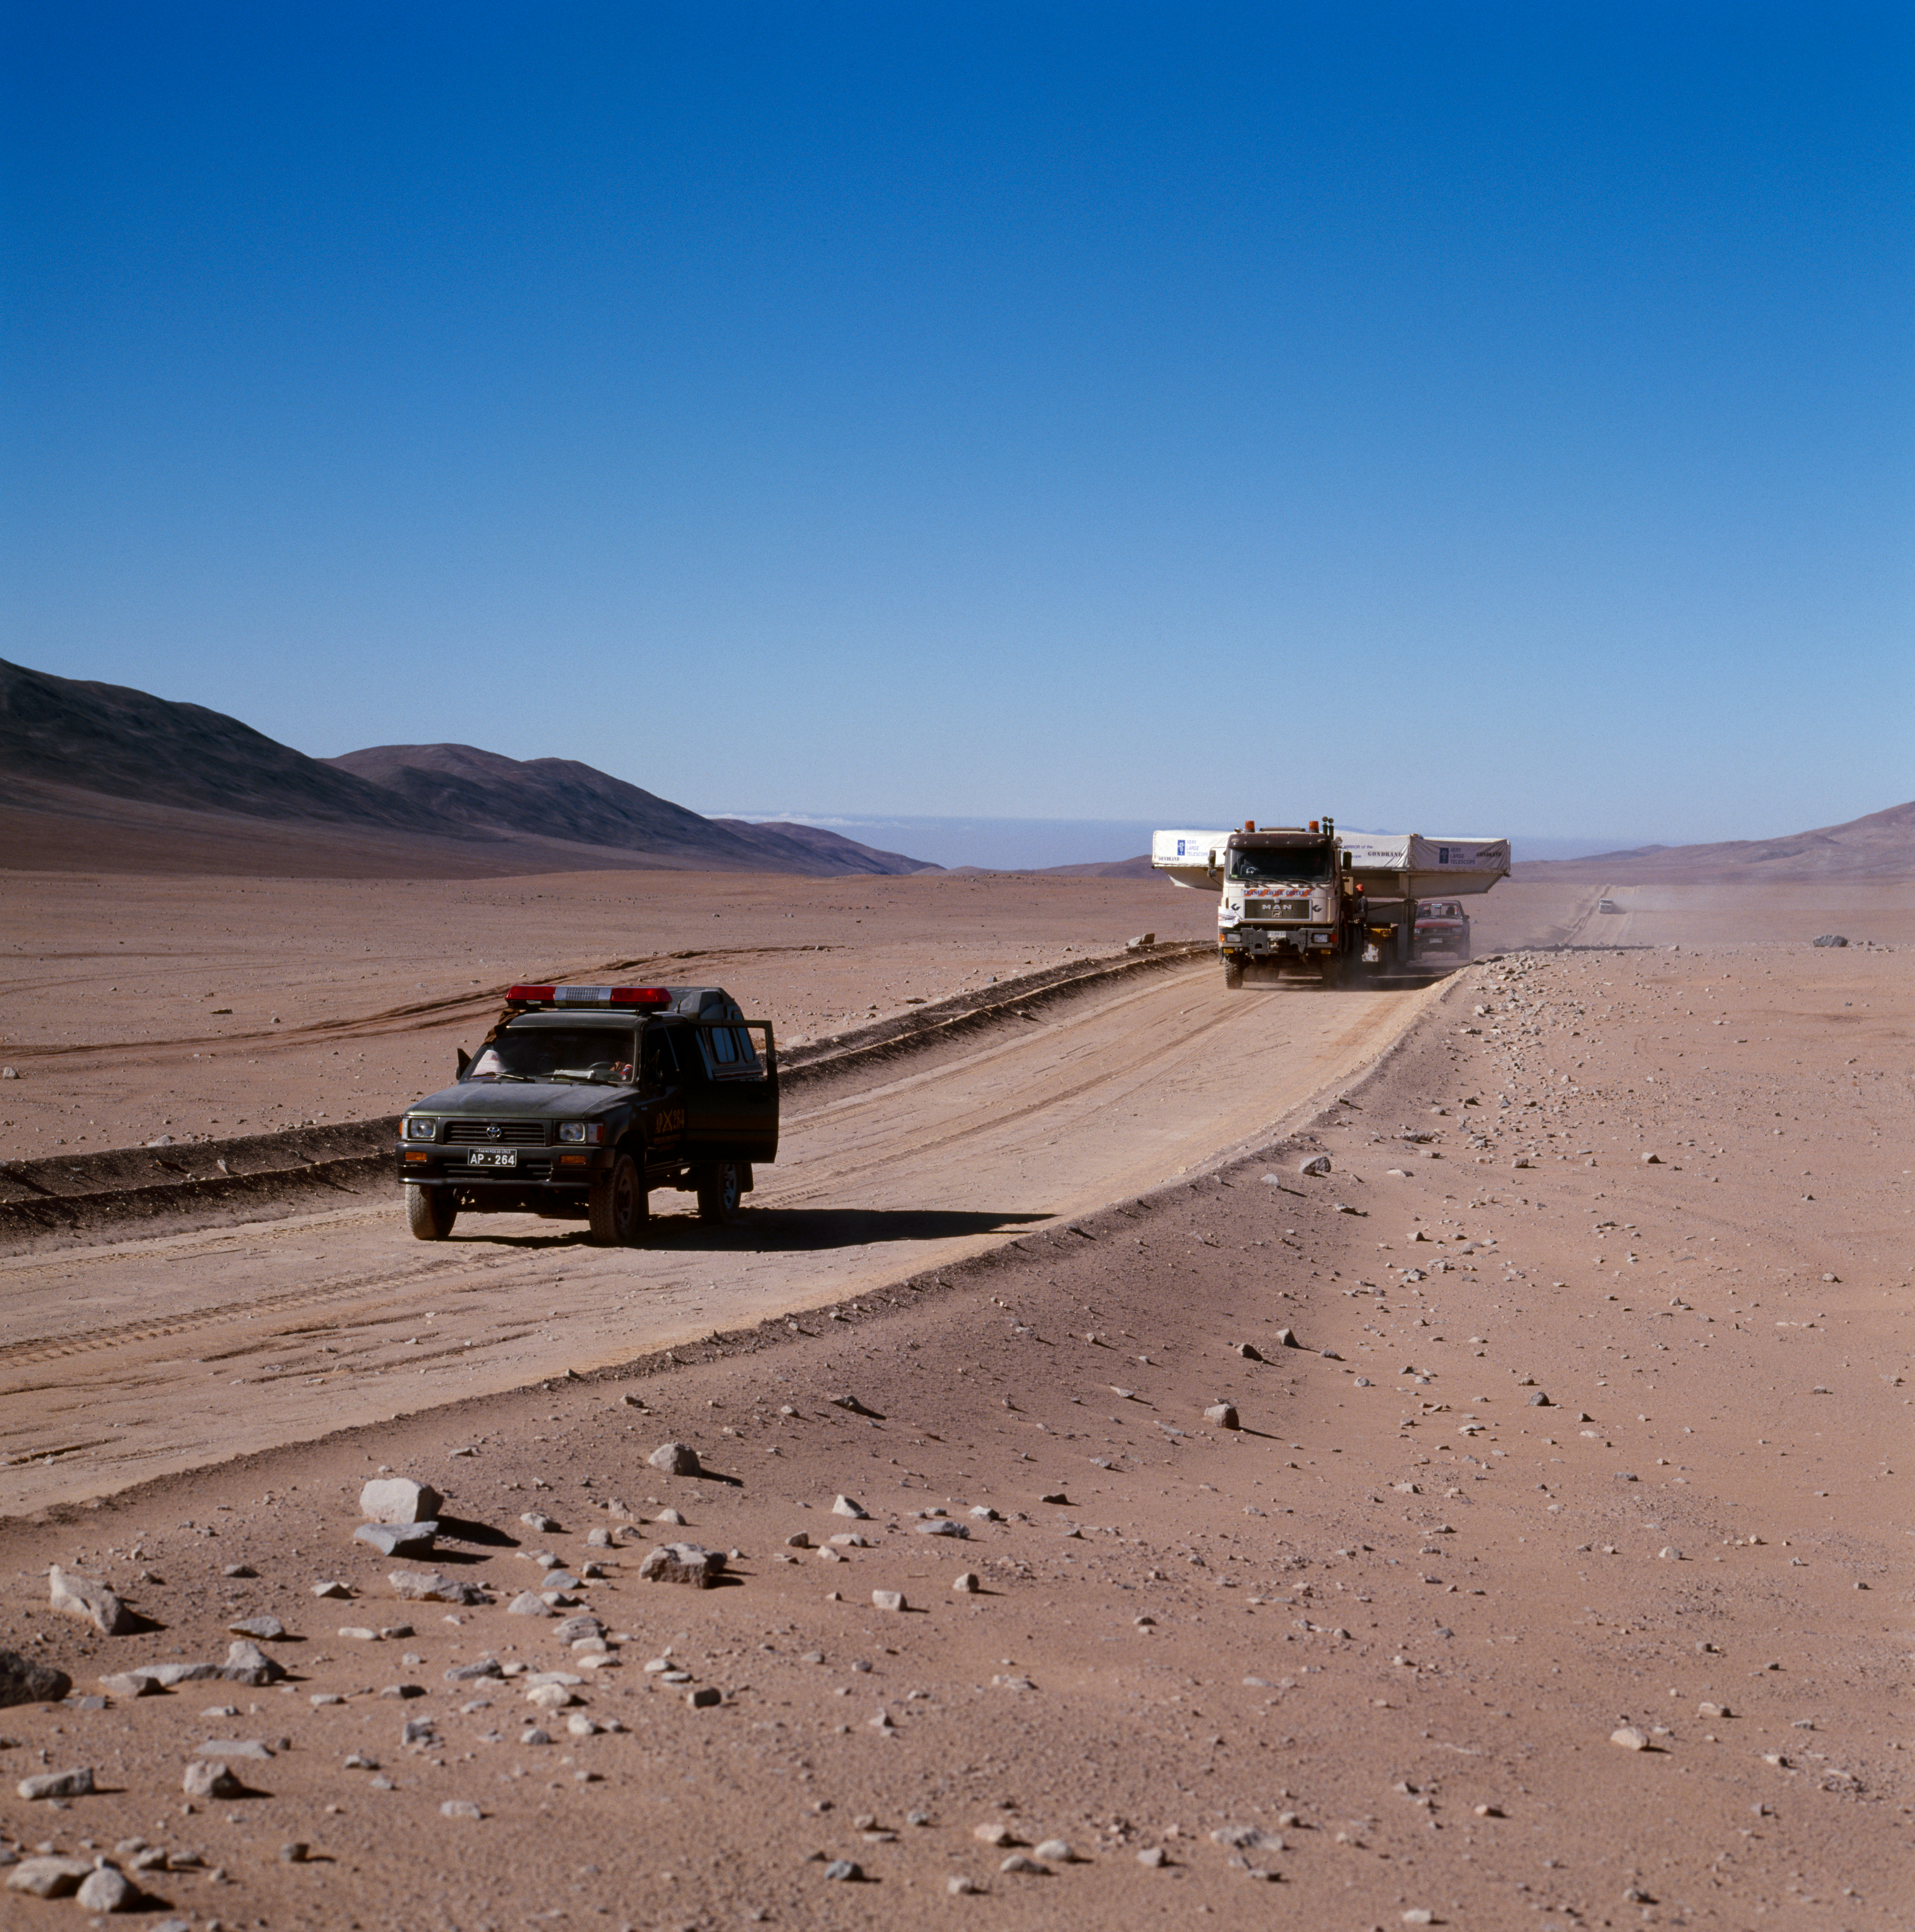

VLT M1 mirror

The Very Large Telescope M1 mirror is transported through the Chilean Atacama Desert in December 1997.

Credit: ESO